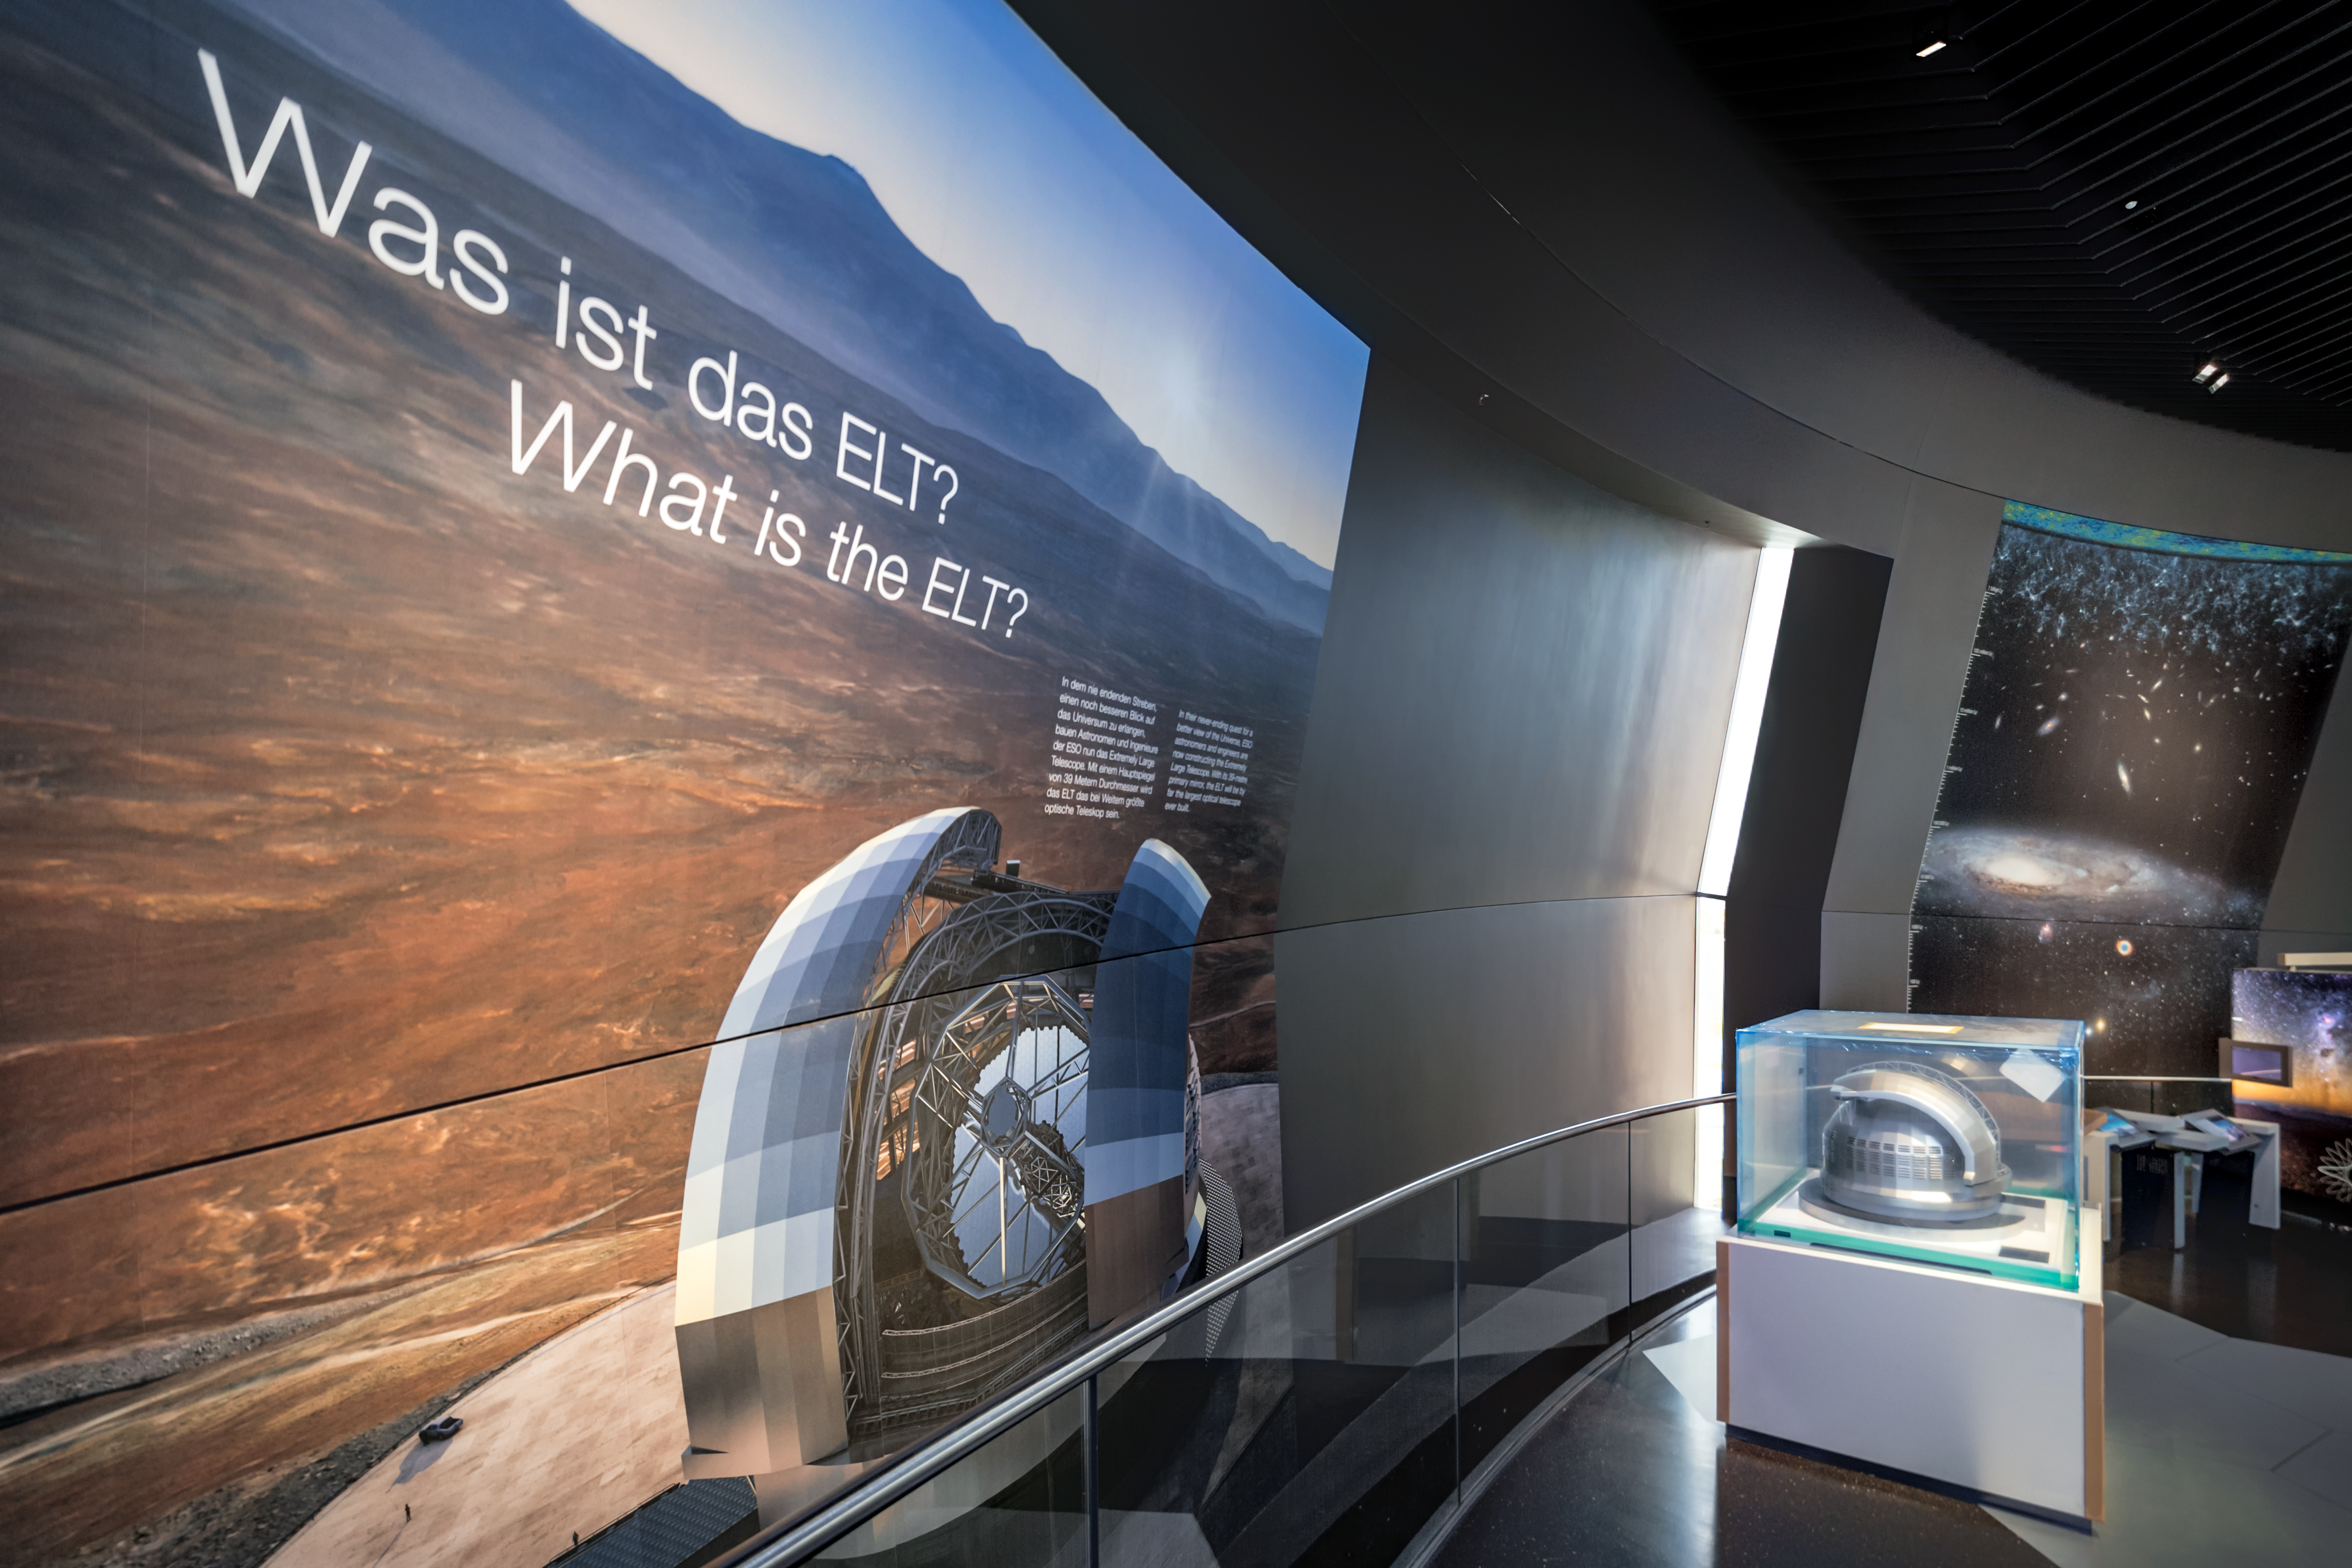

What is the ELT?

In the exhibition of the ESO Supernova Planetarium & Visitor Centre — called The Living Universe — there is a theme dedicated to ESO's very own Extremely Large Telescope (ELT). The telescope is scheduled for first light in the 2020s and will be the largest optical telescope ever built.

Credit: ESO/P. Horálek